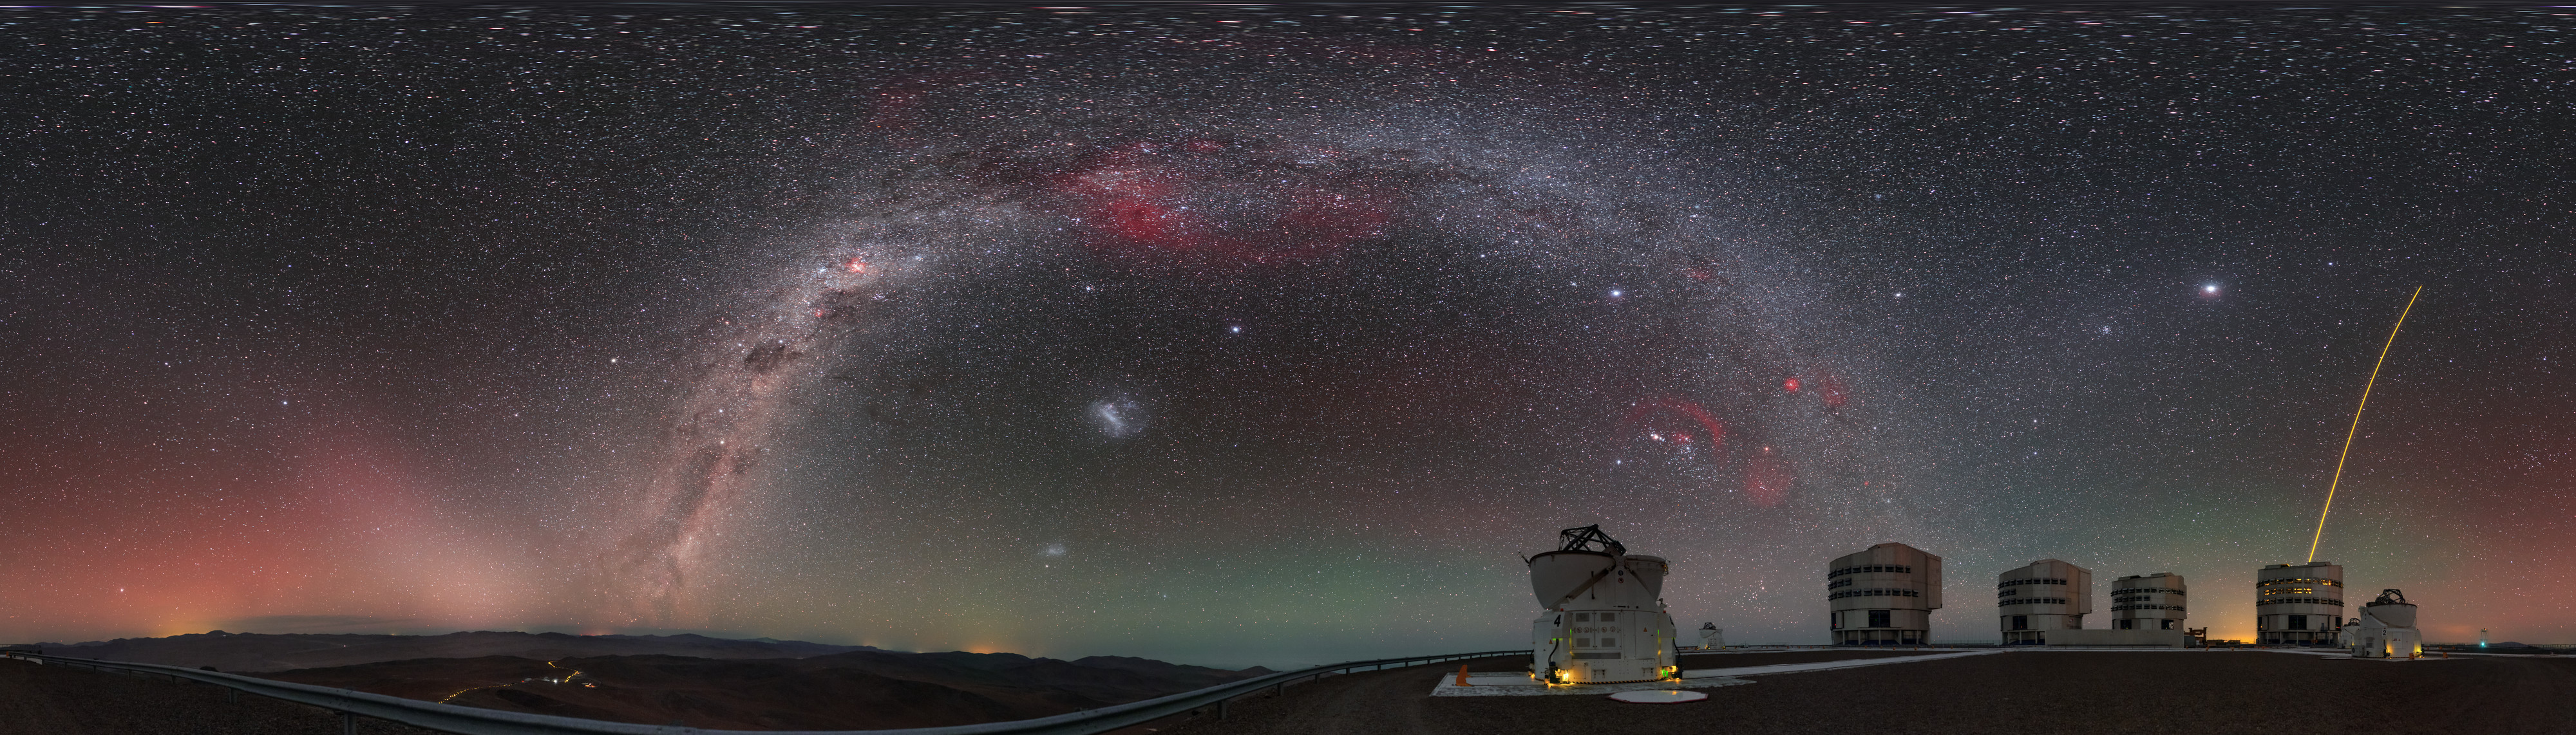

A family portrait

This view of the Very Large Telescope (VLT), at ESO’s Paranal Observatory, shows almost all of the telescope’s constituent units in one family photograph!

ESO's VLT comprises four large 8.2-metre Unit Telescopes (UTs), all of which can be seen here and are recognised by their boxy appearance, and four 1.8-metre Auxiliary Telescopes (ATs), two of which are seen here flanking their bigger relatives (both with their rounded domes open). Alongside their standard designations — UT1, UT2, and so on — each of the four giant UTs has its own name in the local Chilean Mapuche language: Antu (The Sun), Kueyen (The Moon), Melipal (The Southern Cross), and Yepun (Venus).

The yellow laser streaking up into the night sky, launched by one of the UTs, creates an artificial star high in the atmosphere, fittingly known as a Laser Guide Star (LGS). This ‘star’ is part of the telescope’s adaptive optics system, which allows astronomers to compensate for the effects of atmospheric turbulence and achieve far clearer images.

The image was created by ESO Photo Ambassador Petr Horálek, and is a puzzle made up of numerous different pictures stitched together to form this high resolution panorama.

Credit: P. Horálek/ESO